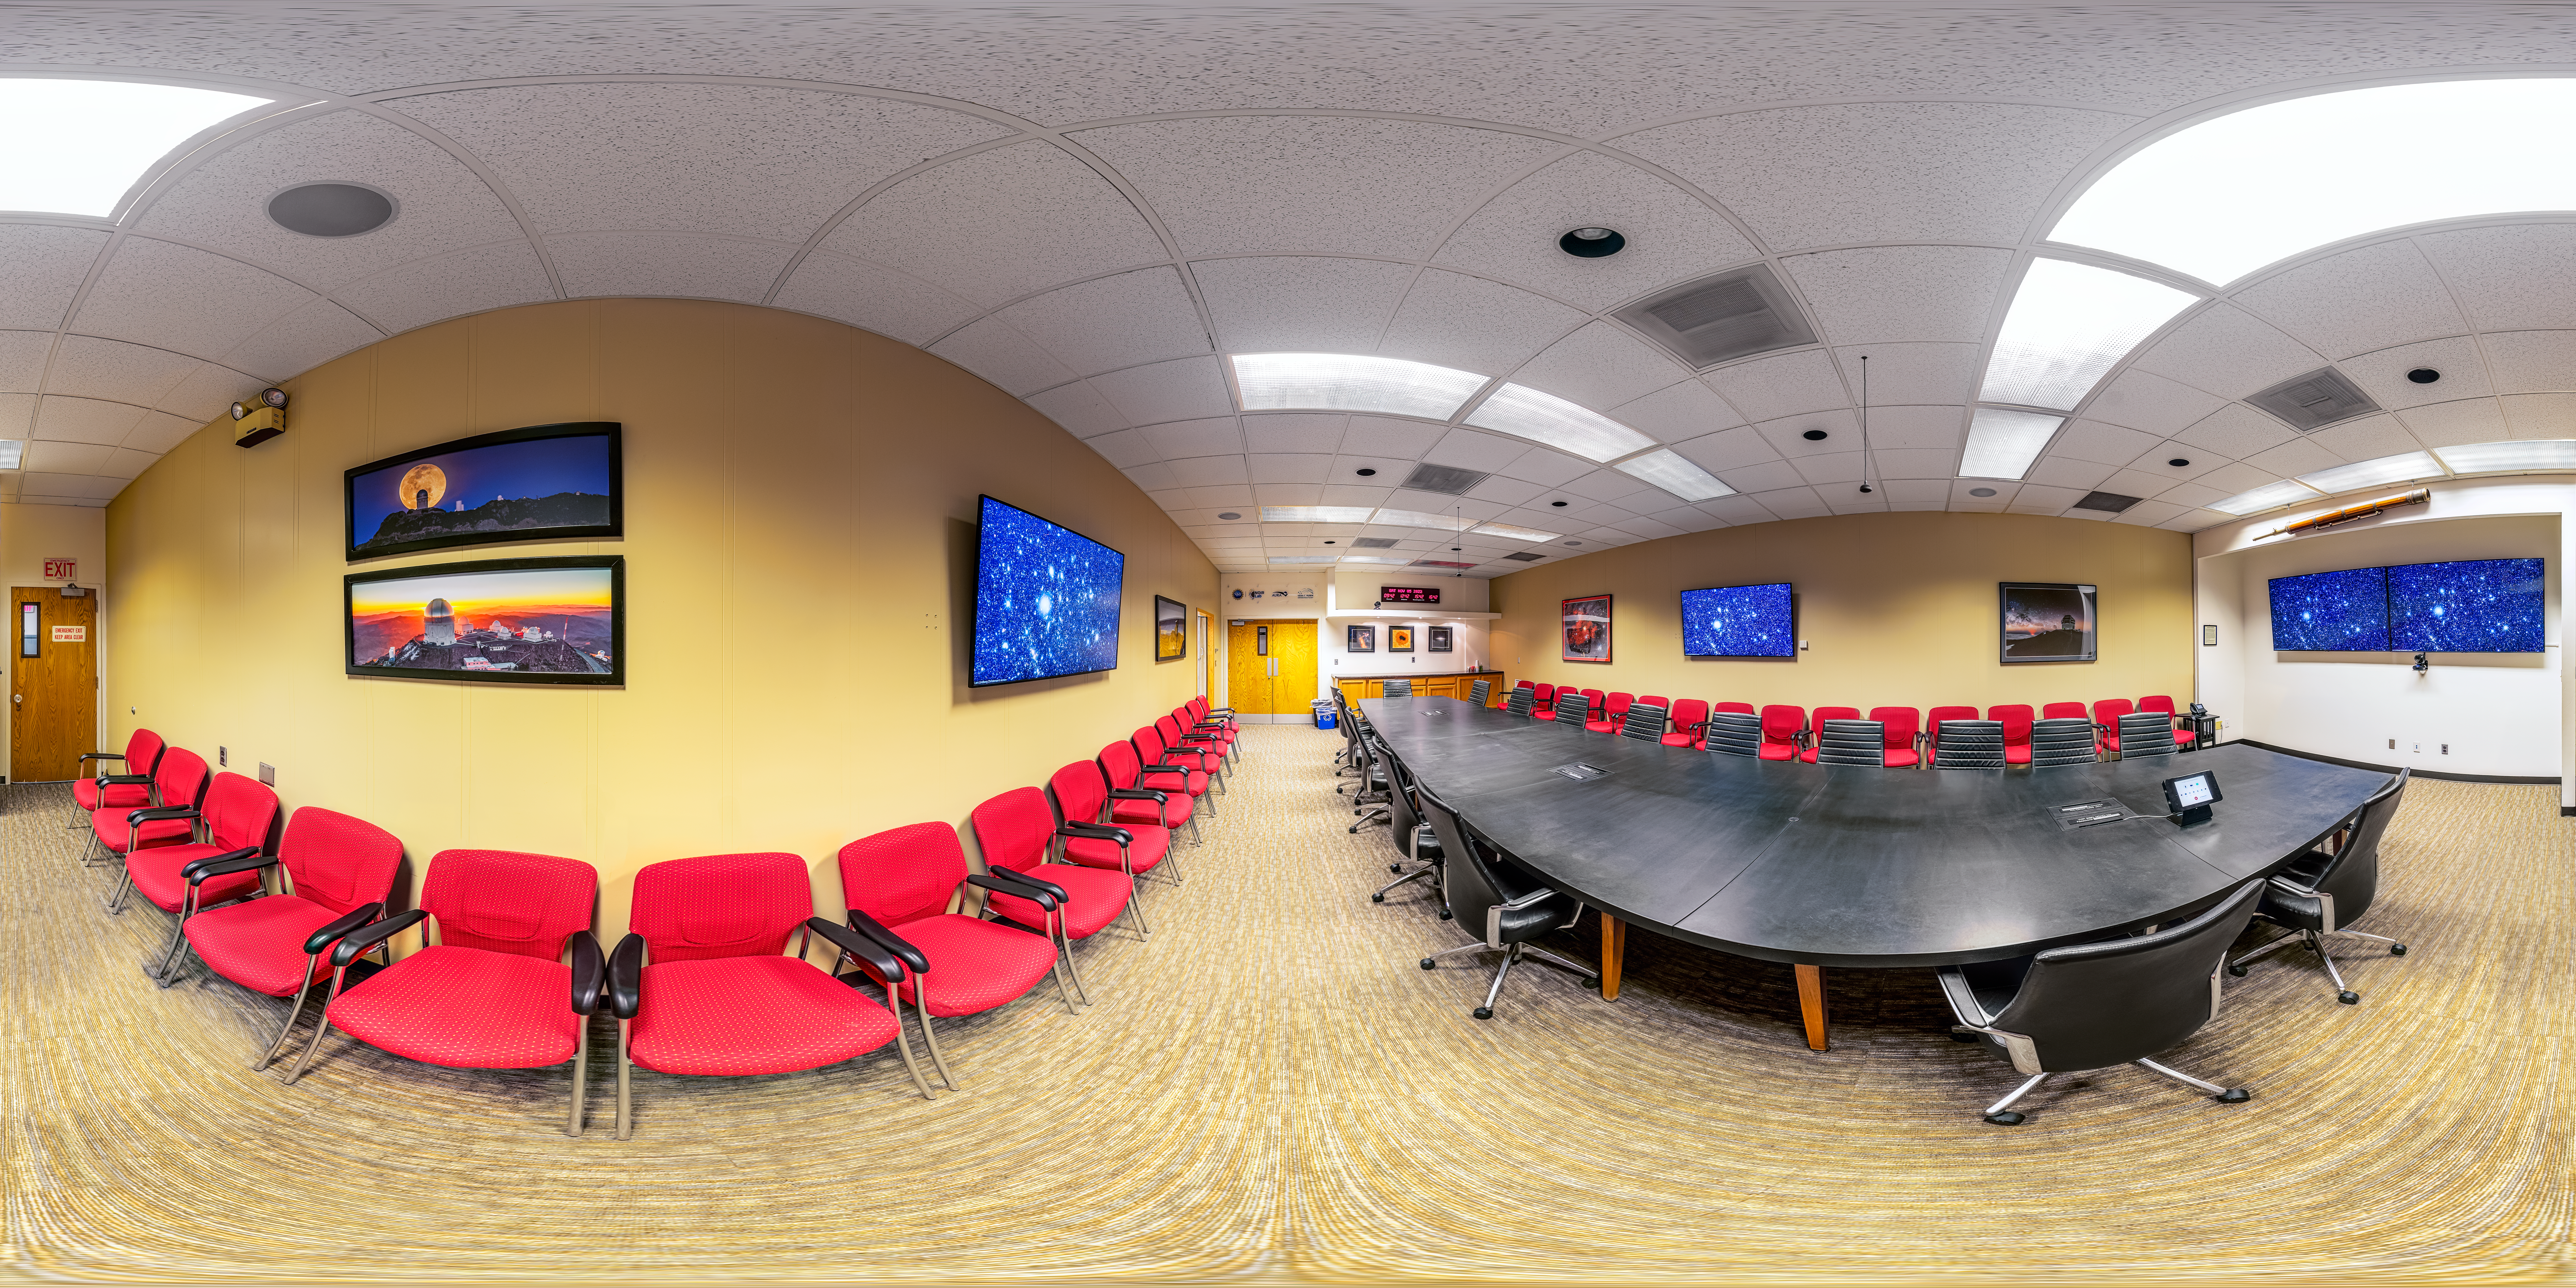

Tucson Headquarters Conference Hall 360 Panorama

A 360 panorama view of the NOIRLab Headquarters confernece hall in Tucson, Arizona.

Credit: NOIRLab/NSF/AURA/P. Horálek